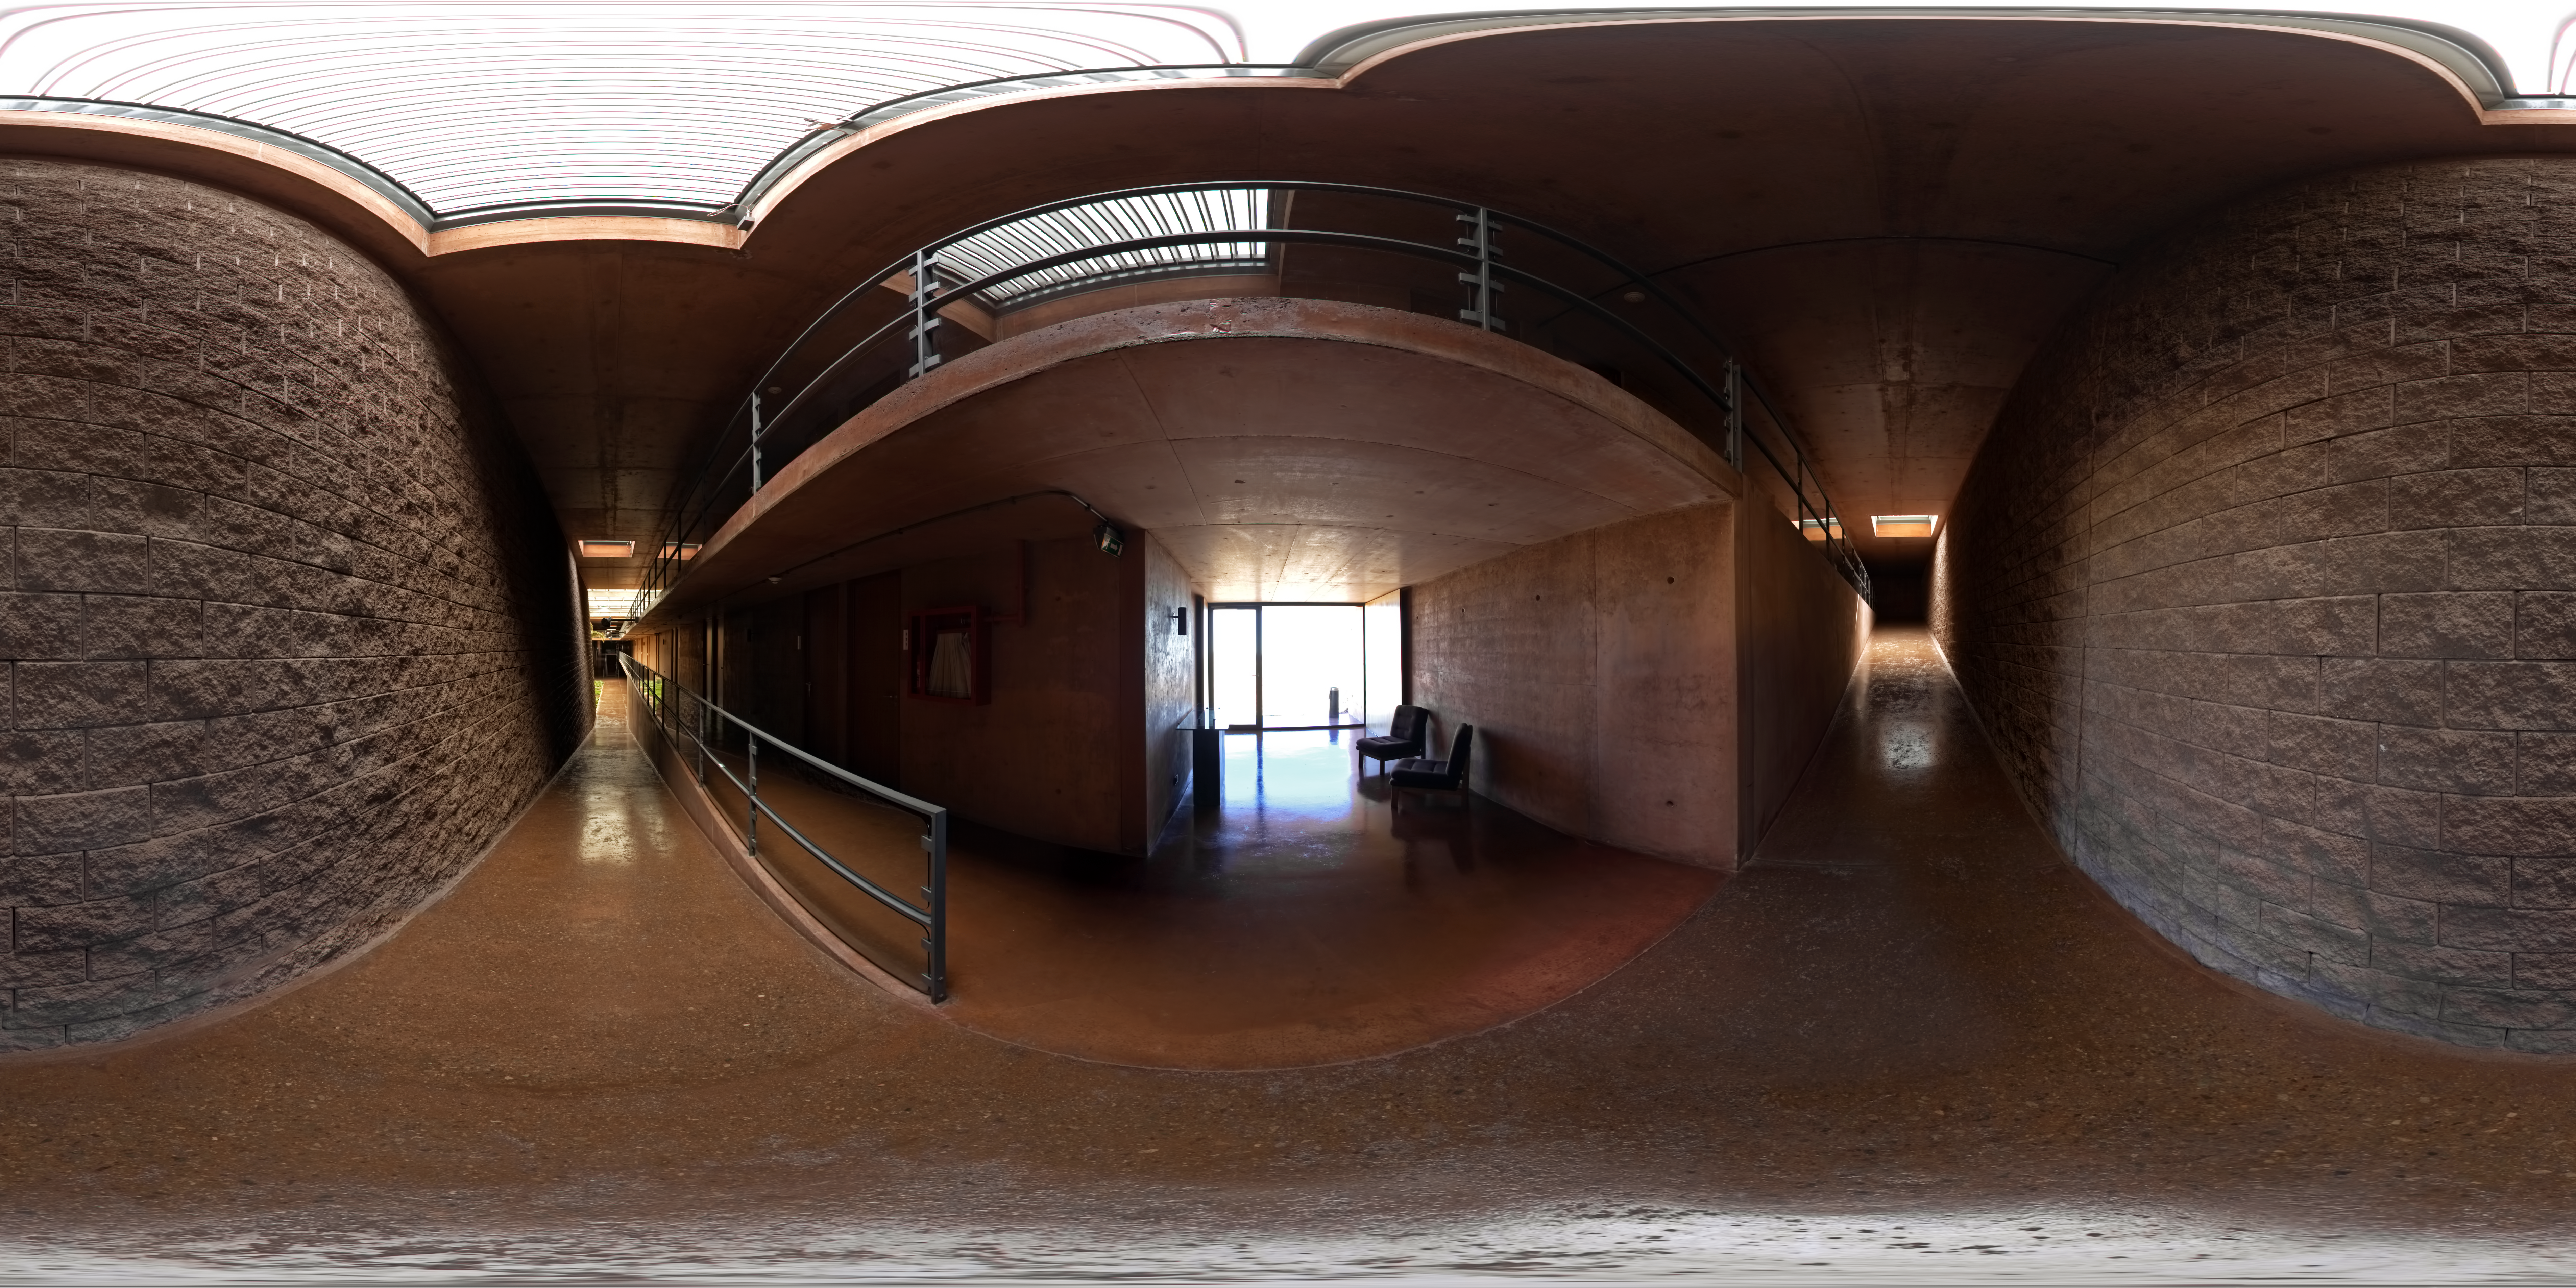

La Residencia

This 360 degree panorama was taken from one of the mid level hallways of La Residencia, at Paranal Observatory. La Residencia is the place for those working at Paranal to relax and take shelter from the harsh environment outside.

Credit: ESO